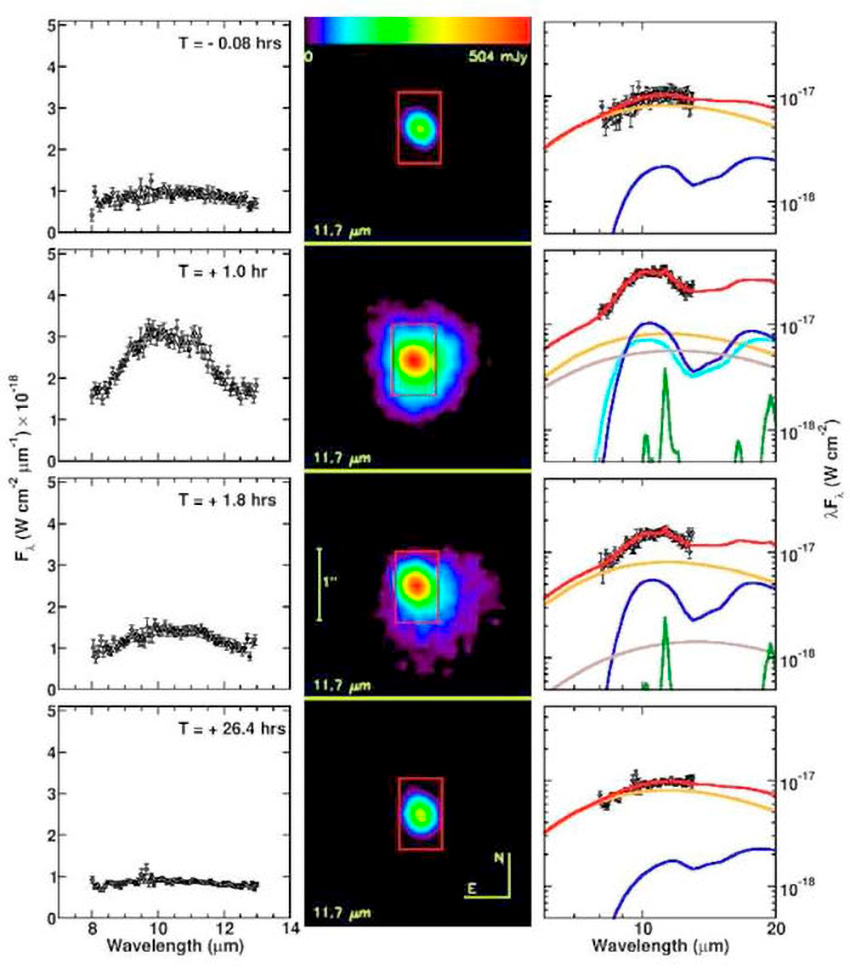

Mauna Kea Giants Find Common Nursery for Comets

maging and spectroscopy of four temporal epochs of comet 9P/Tempel 1 obtained before and after impact. For each epoch, the 10 µm spectrum (left column Fλ (W cm -2 µm -1)), and an 11.7 µm image (center column) is shown. The thermal model (right column λFλ (W cm -2)) for each epoch is plotted on top of the observed spectra. For epochs T= 0:08; +1:0, and +1:8 hrs, the on-source integration time for each spectrum is 100.8 sec. For the T = +26:4 hrs epoch, the on-source integration time for the spectrum is 705.6 sec. The size of the extraction aperture for all spectra is a 0.6" x 1.0" rectangle (392,653 km) centered on the brightest part of the coma, and is indicated in red in each image. Plotted model components are: the total model SED (red line); asteriodal standard thermal model nucleus flux (orange line); amorphous olivine (blue line); amorphous pyroxene (cyan line); amorphous carbon (brown line); crystalline olivine (green line).

Credit: NOIRLab